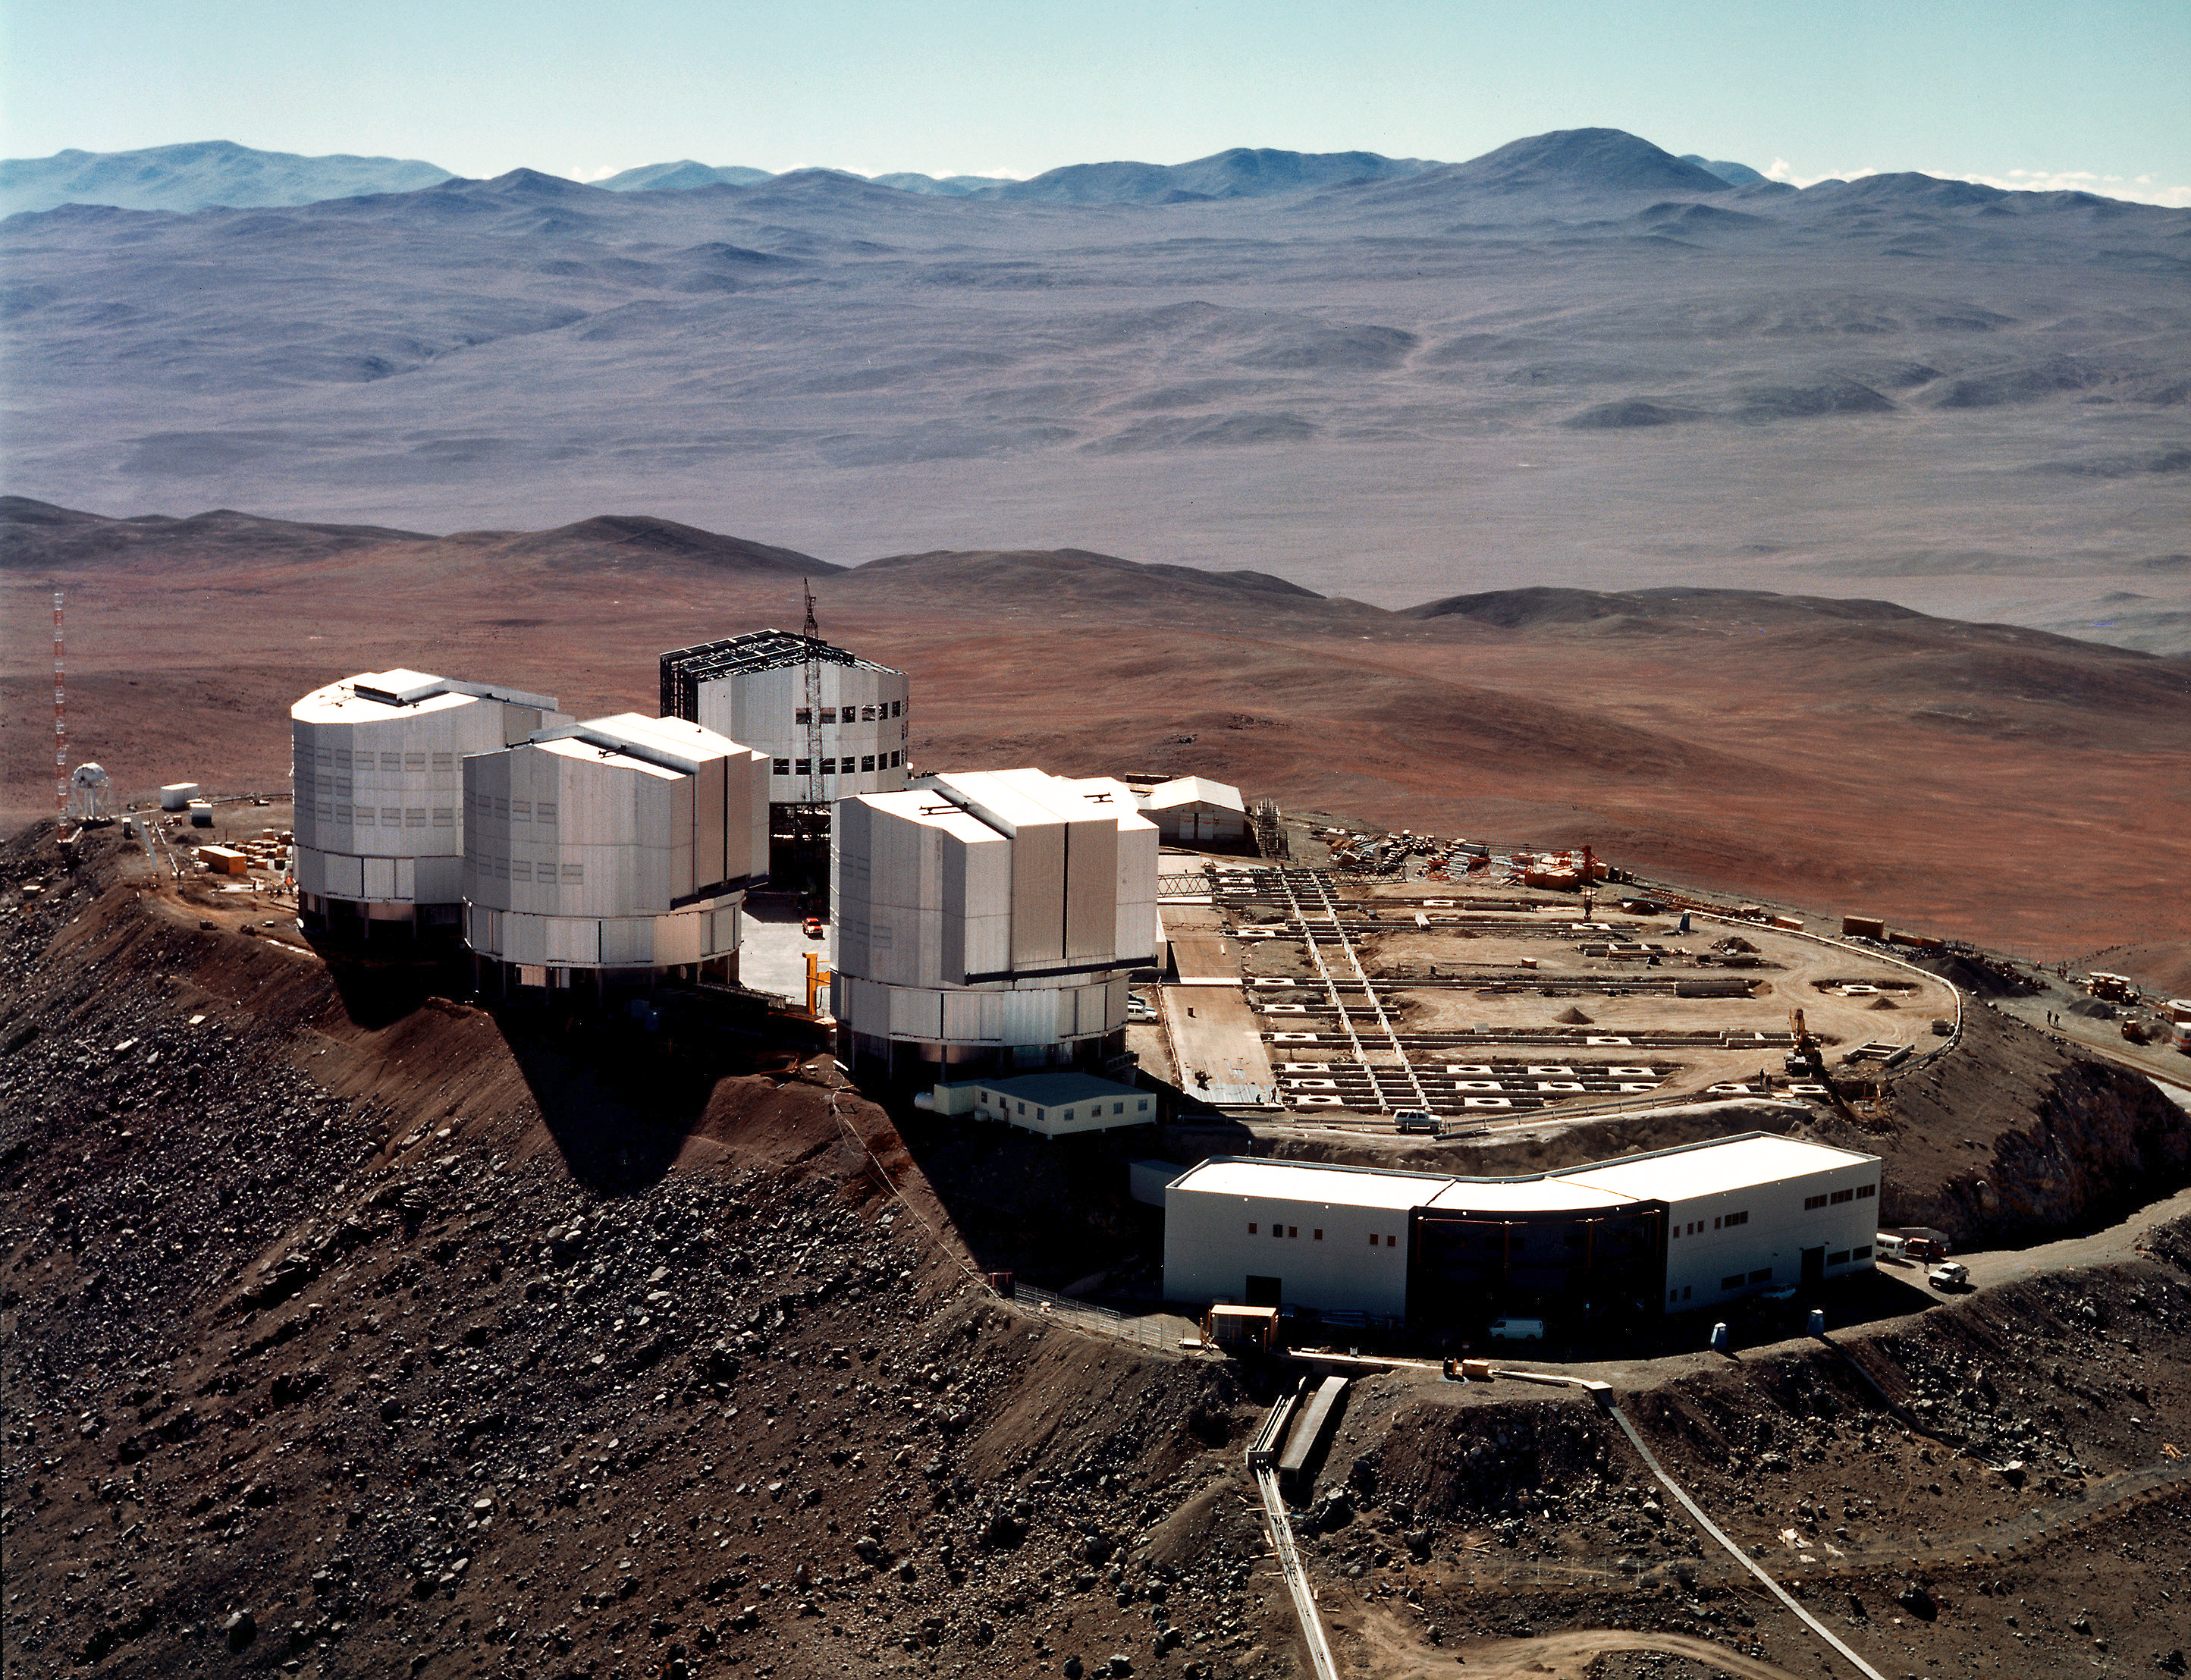

Aerial view of Paranal (15 April 1998)

On this photo, obtained by the ESO Photographic Team from a helicopter in the morning of April 15, 1998, is seen the telescope platform at the summit of Cerro Paranal.

Much work has been done here, since the latest aerial view was obtained in December 1997 . In particular, the 30 concrete foundations for the stations for the 1.8-m Auxiliary Telescopes that will form part of the VLT Interferometer (VLTI) are now in place, together with the bases for the tracks on which these telescopes will move.

The Control Building in the front is ready and the various electronic equipment is now being installed. The future observations with all VLT telescopes will be carried out from here, as well as the continuous monitoring of the many subsystems.

The UT1, housed in the enclosure nearest the Control Building, is now almost operational and ready for the "First Light". The enclosures for UT2 and UT3 are ready and work has started on the cladding of the UT4 enclosure.

Credit: ESO